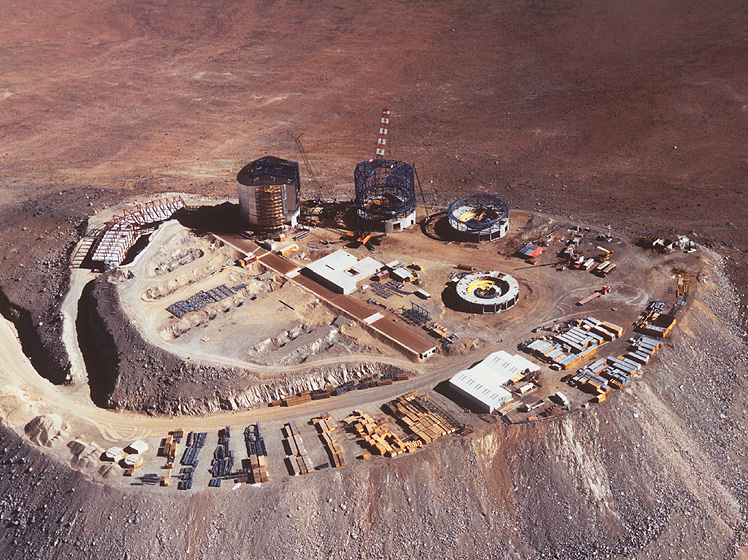

A bird's view of Paranal

The image shows the VLT construction site as seen from 10,000 feet, looking towards the West. The picture gives an overview of the whole platform with the Unit Telescopes, the interferometric tunnel and laboratorory as well as the control building. The white building at the eastern edge of the platform is a temporary workshop used by the construction companies.

Credit: ESO